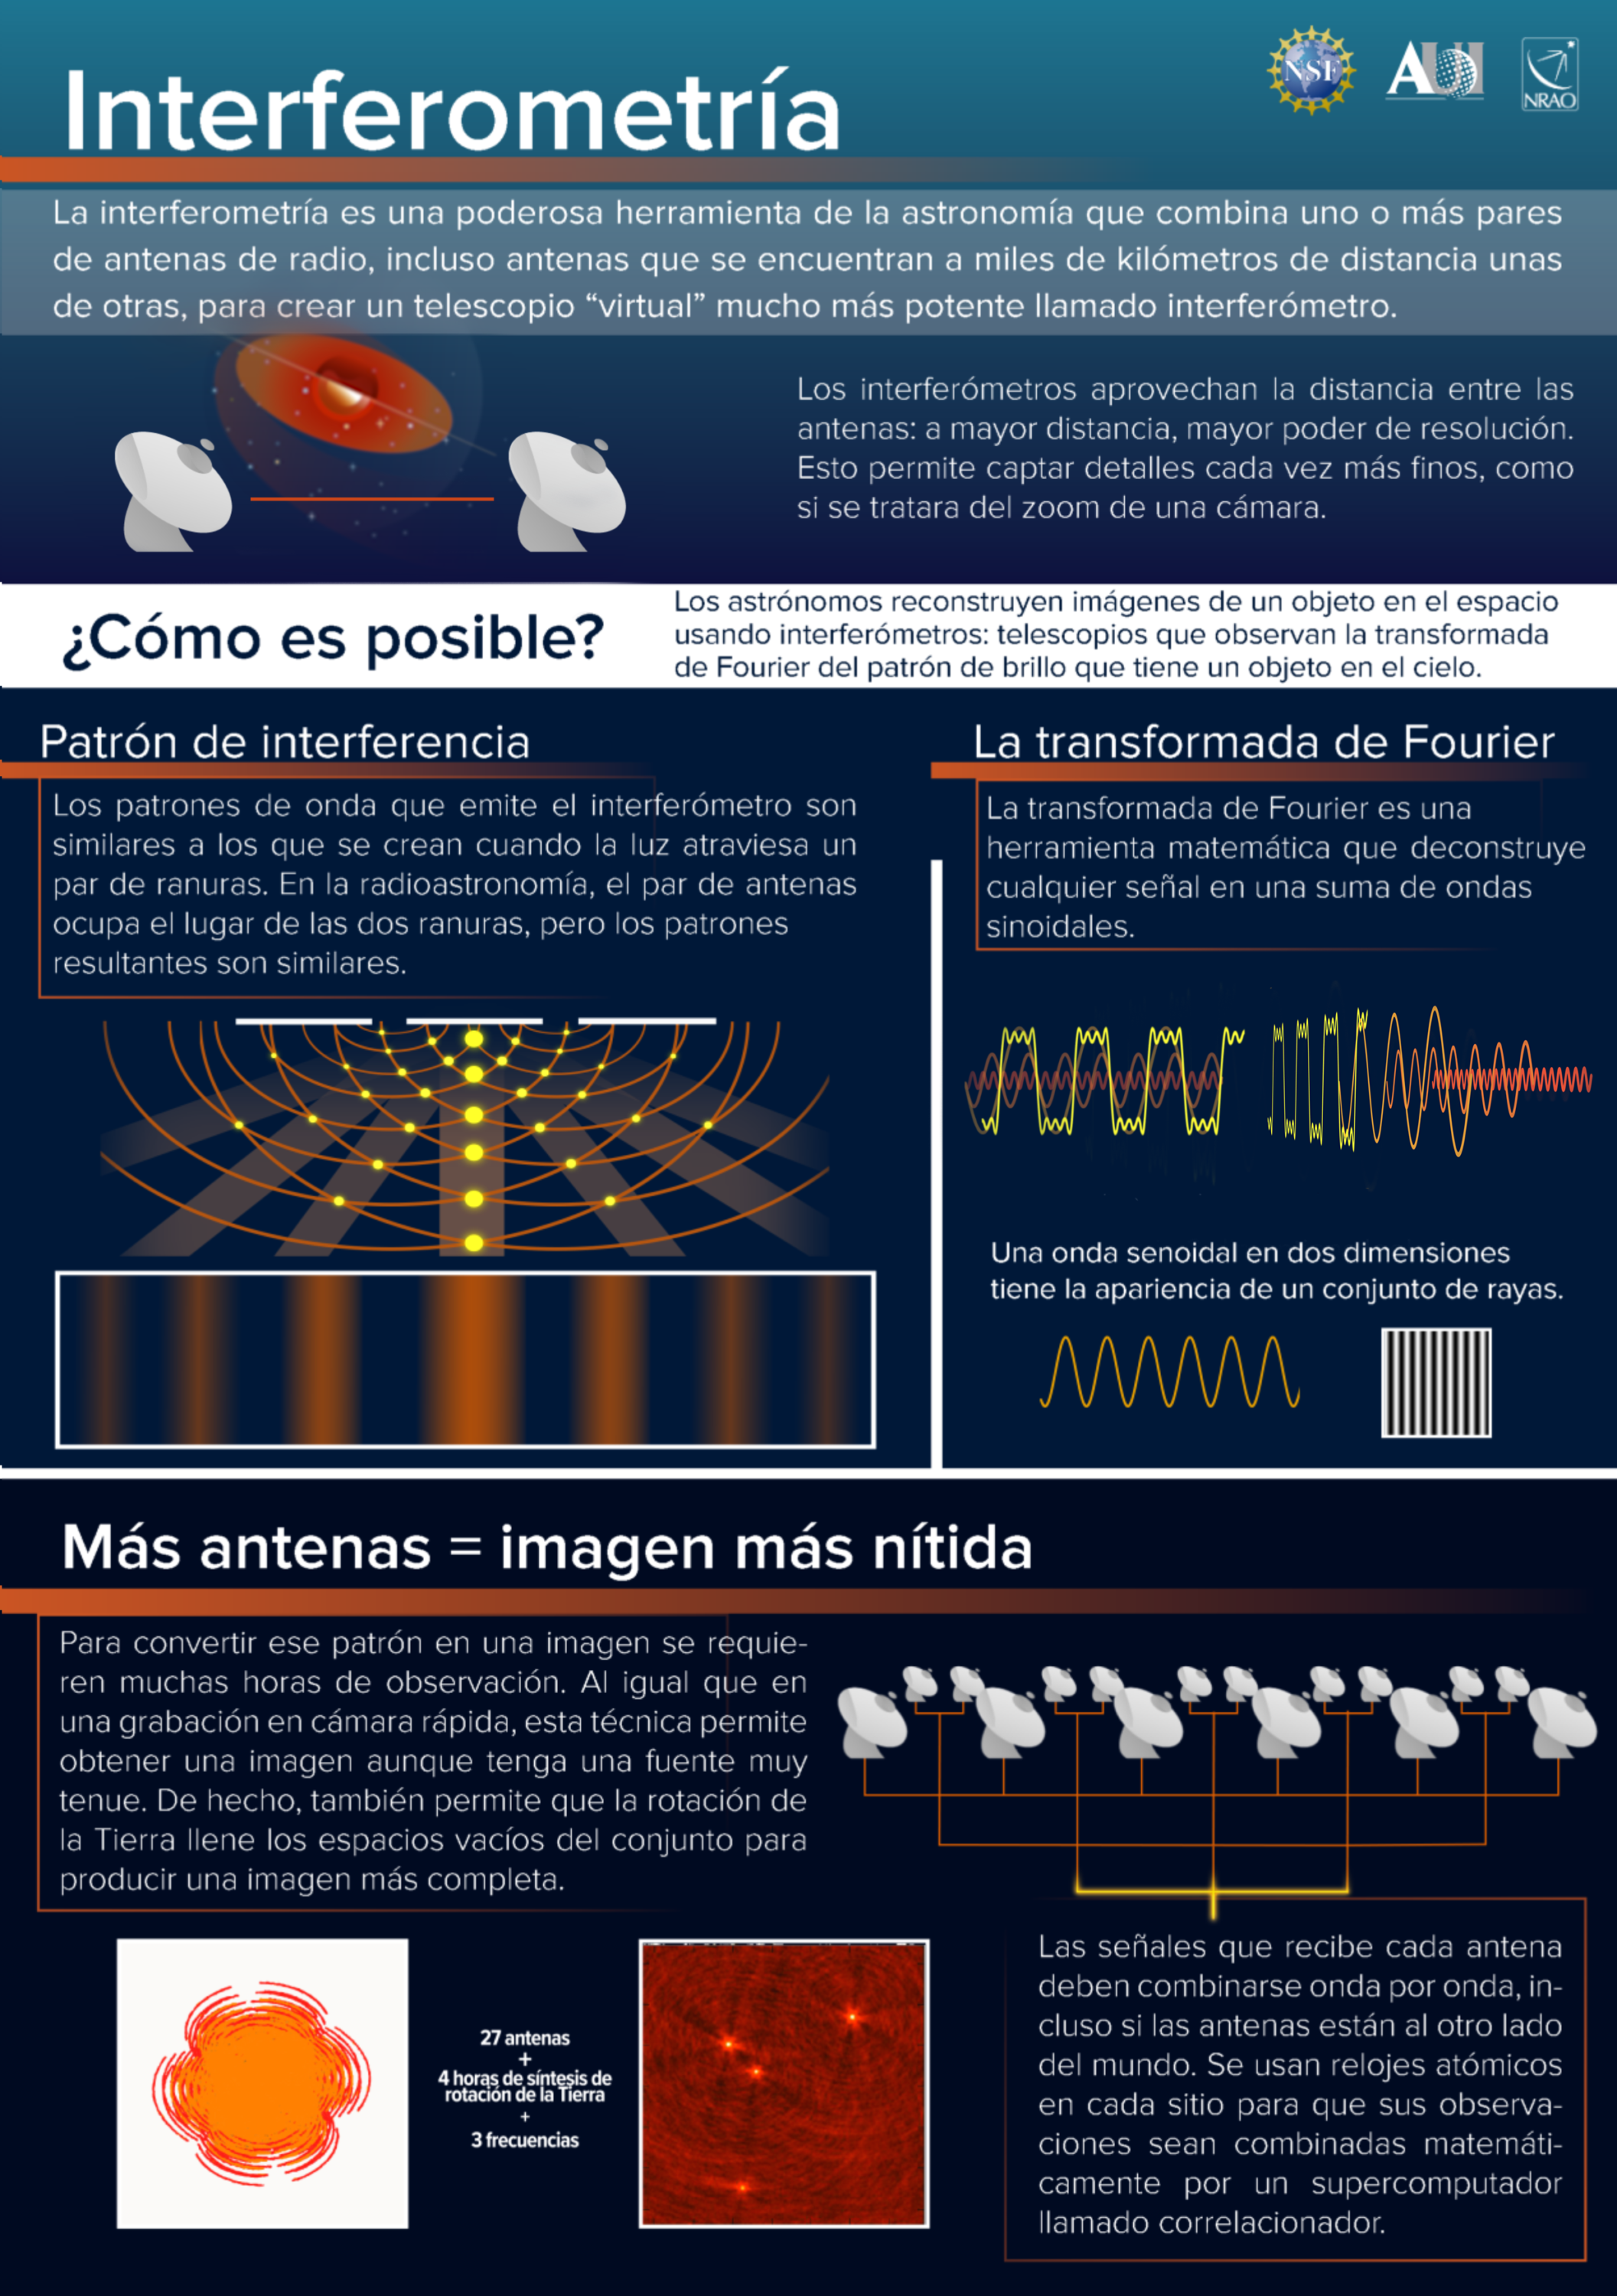

Conceptos clave sobre Interferometría

Este poster de NRAO explica algunos conceptos clave sobre interferometría, el avance que hizo posible las observaciones del Event Horizon Telescope del agujero negro de M87.

Credit: NRAO/AUI/NSF; S. Dagnello